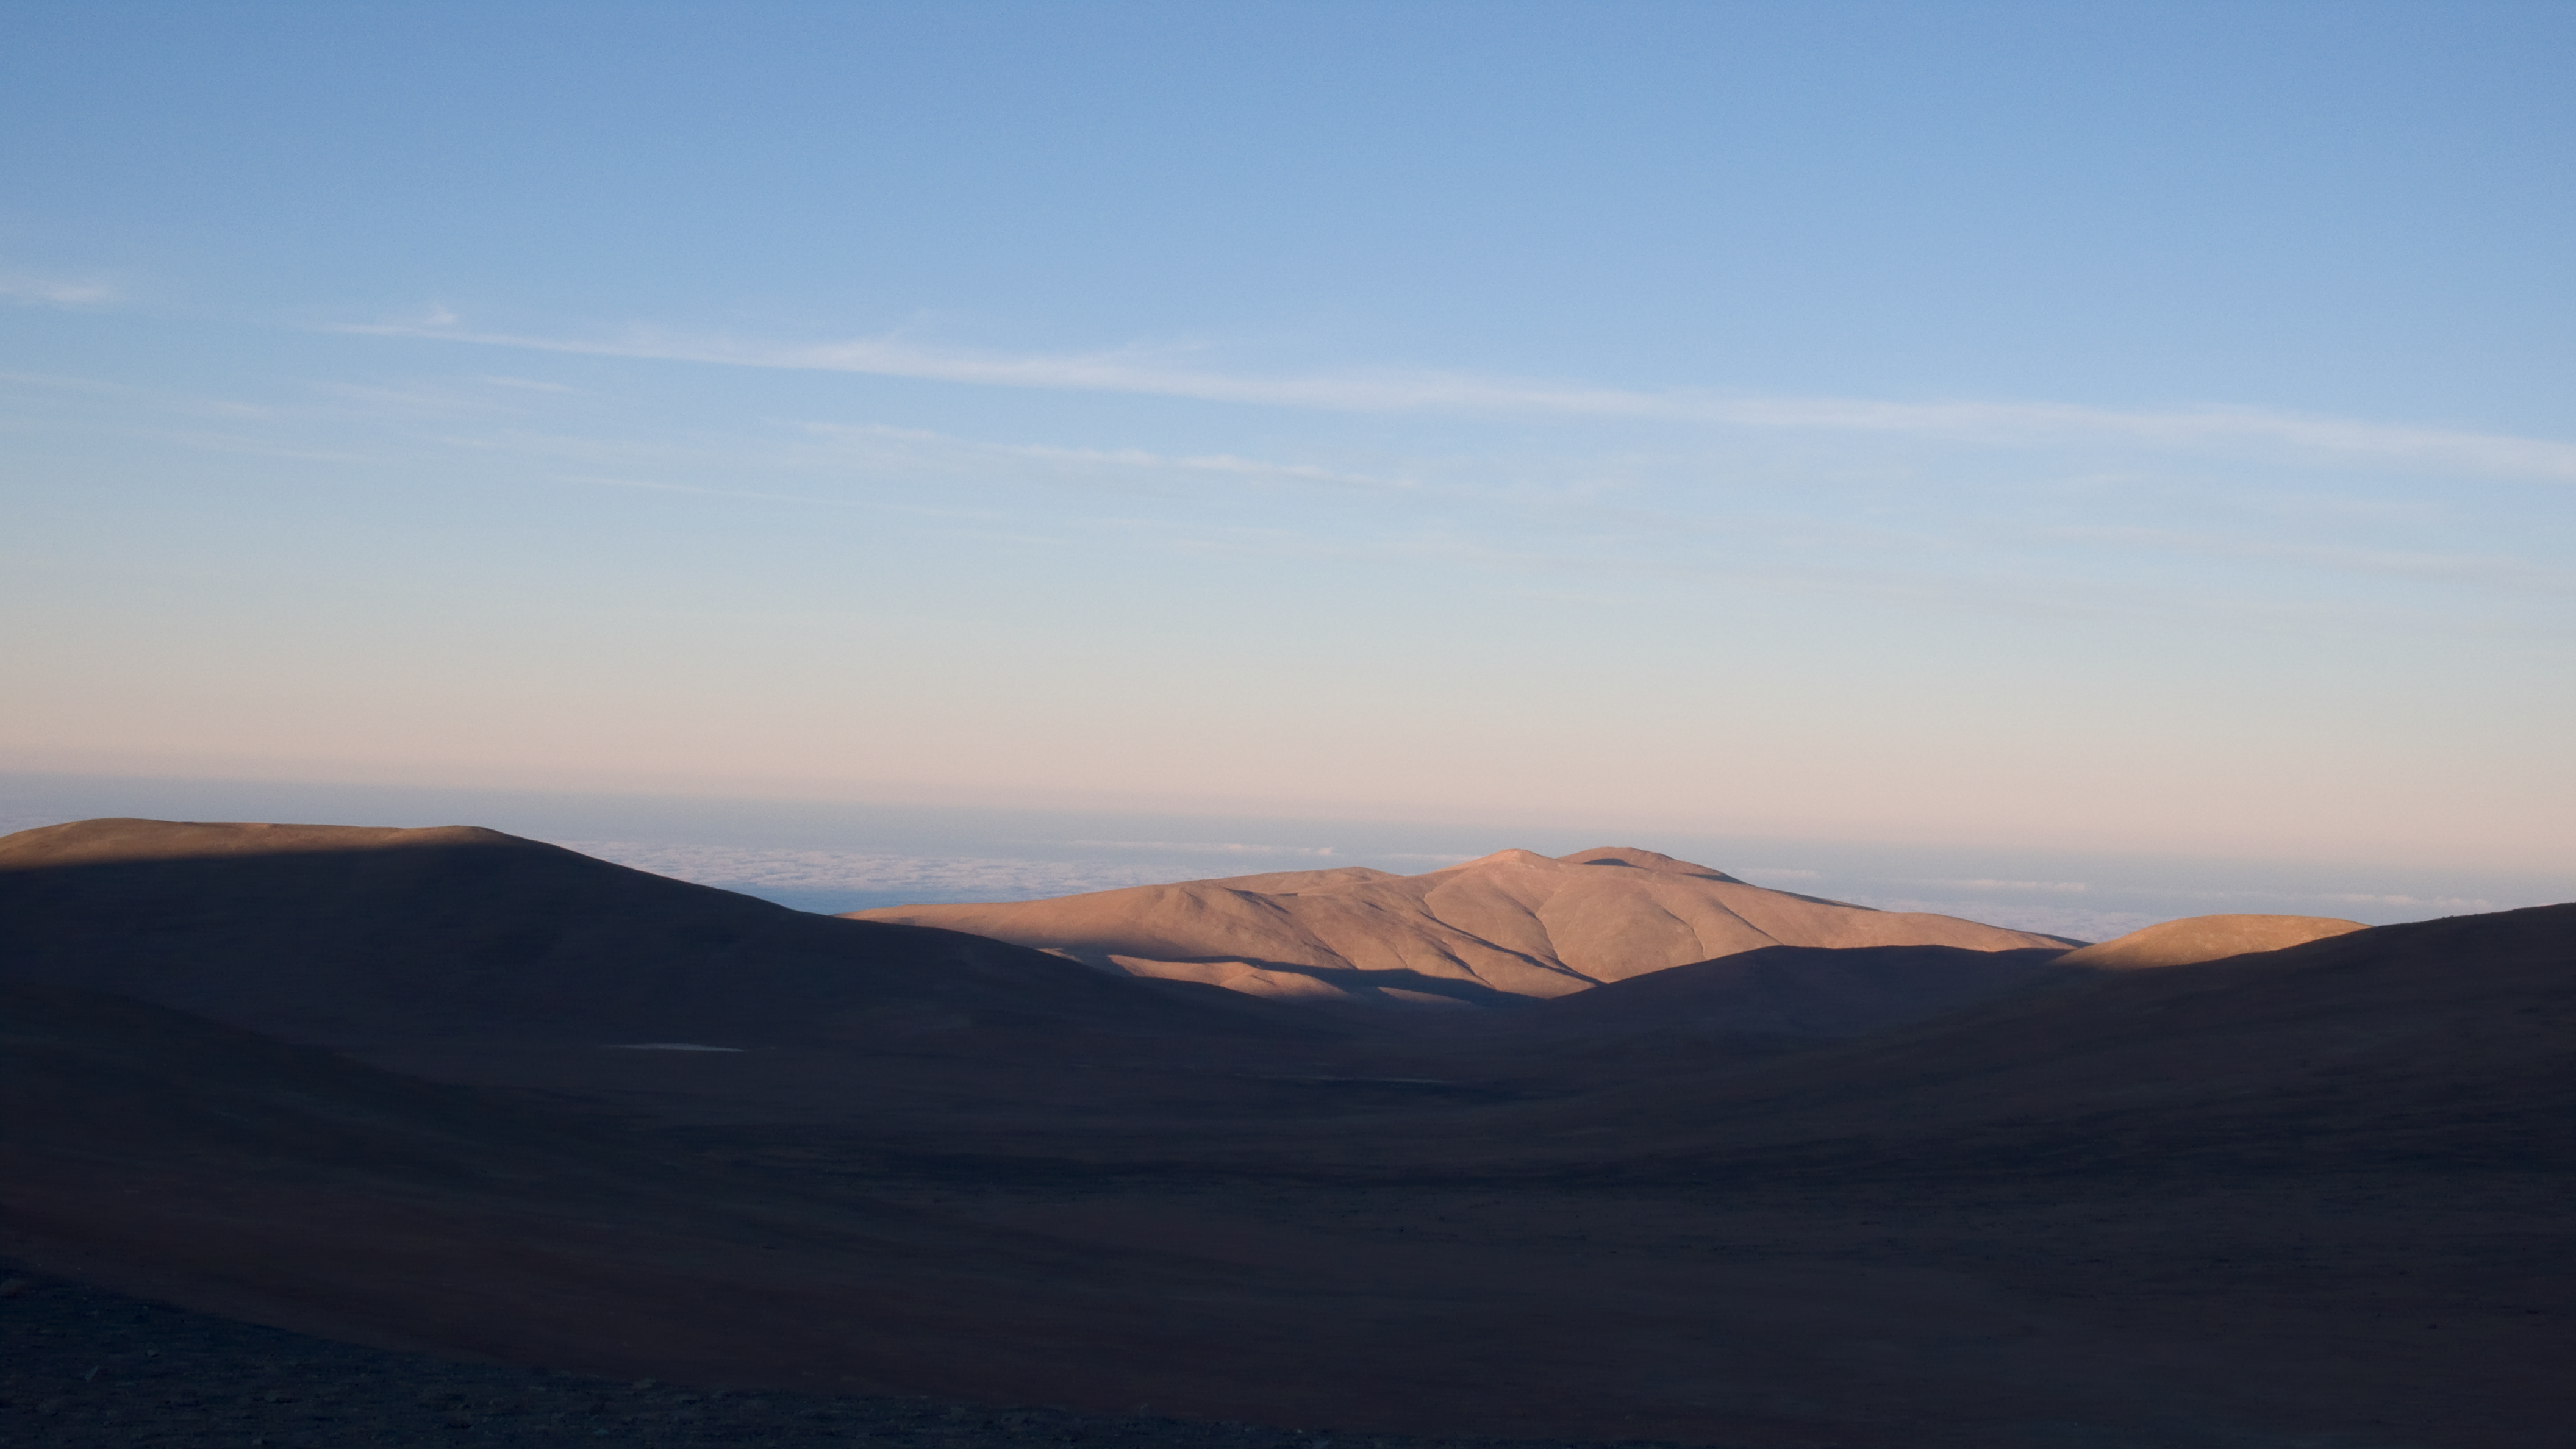

Approaching the Pacific at sunrise

Driving in the direction of the Pacific at sunrise.

Credit: ESO/H.H.Heyer